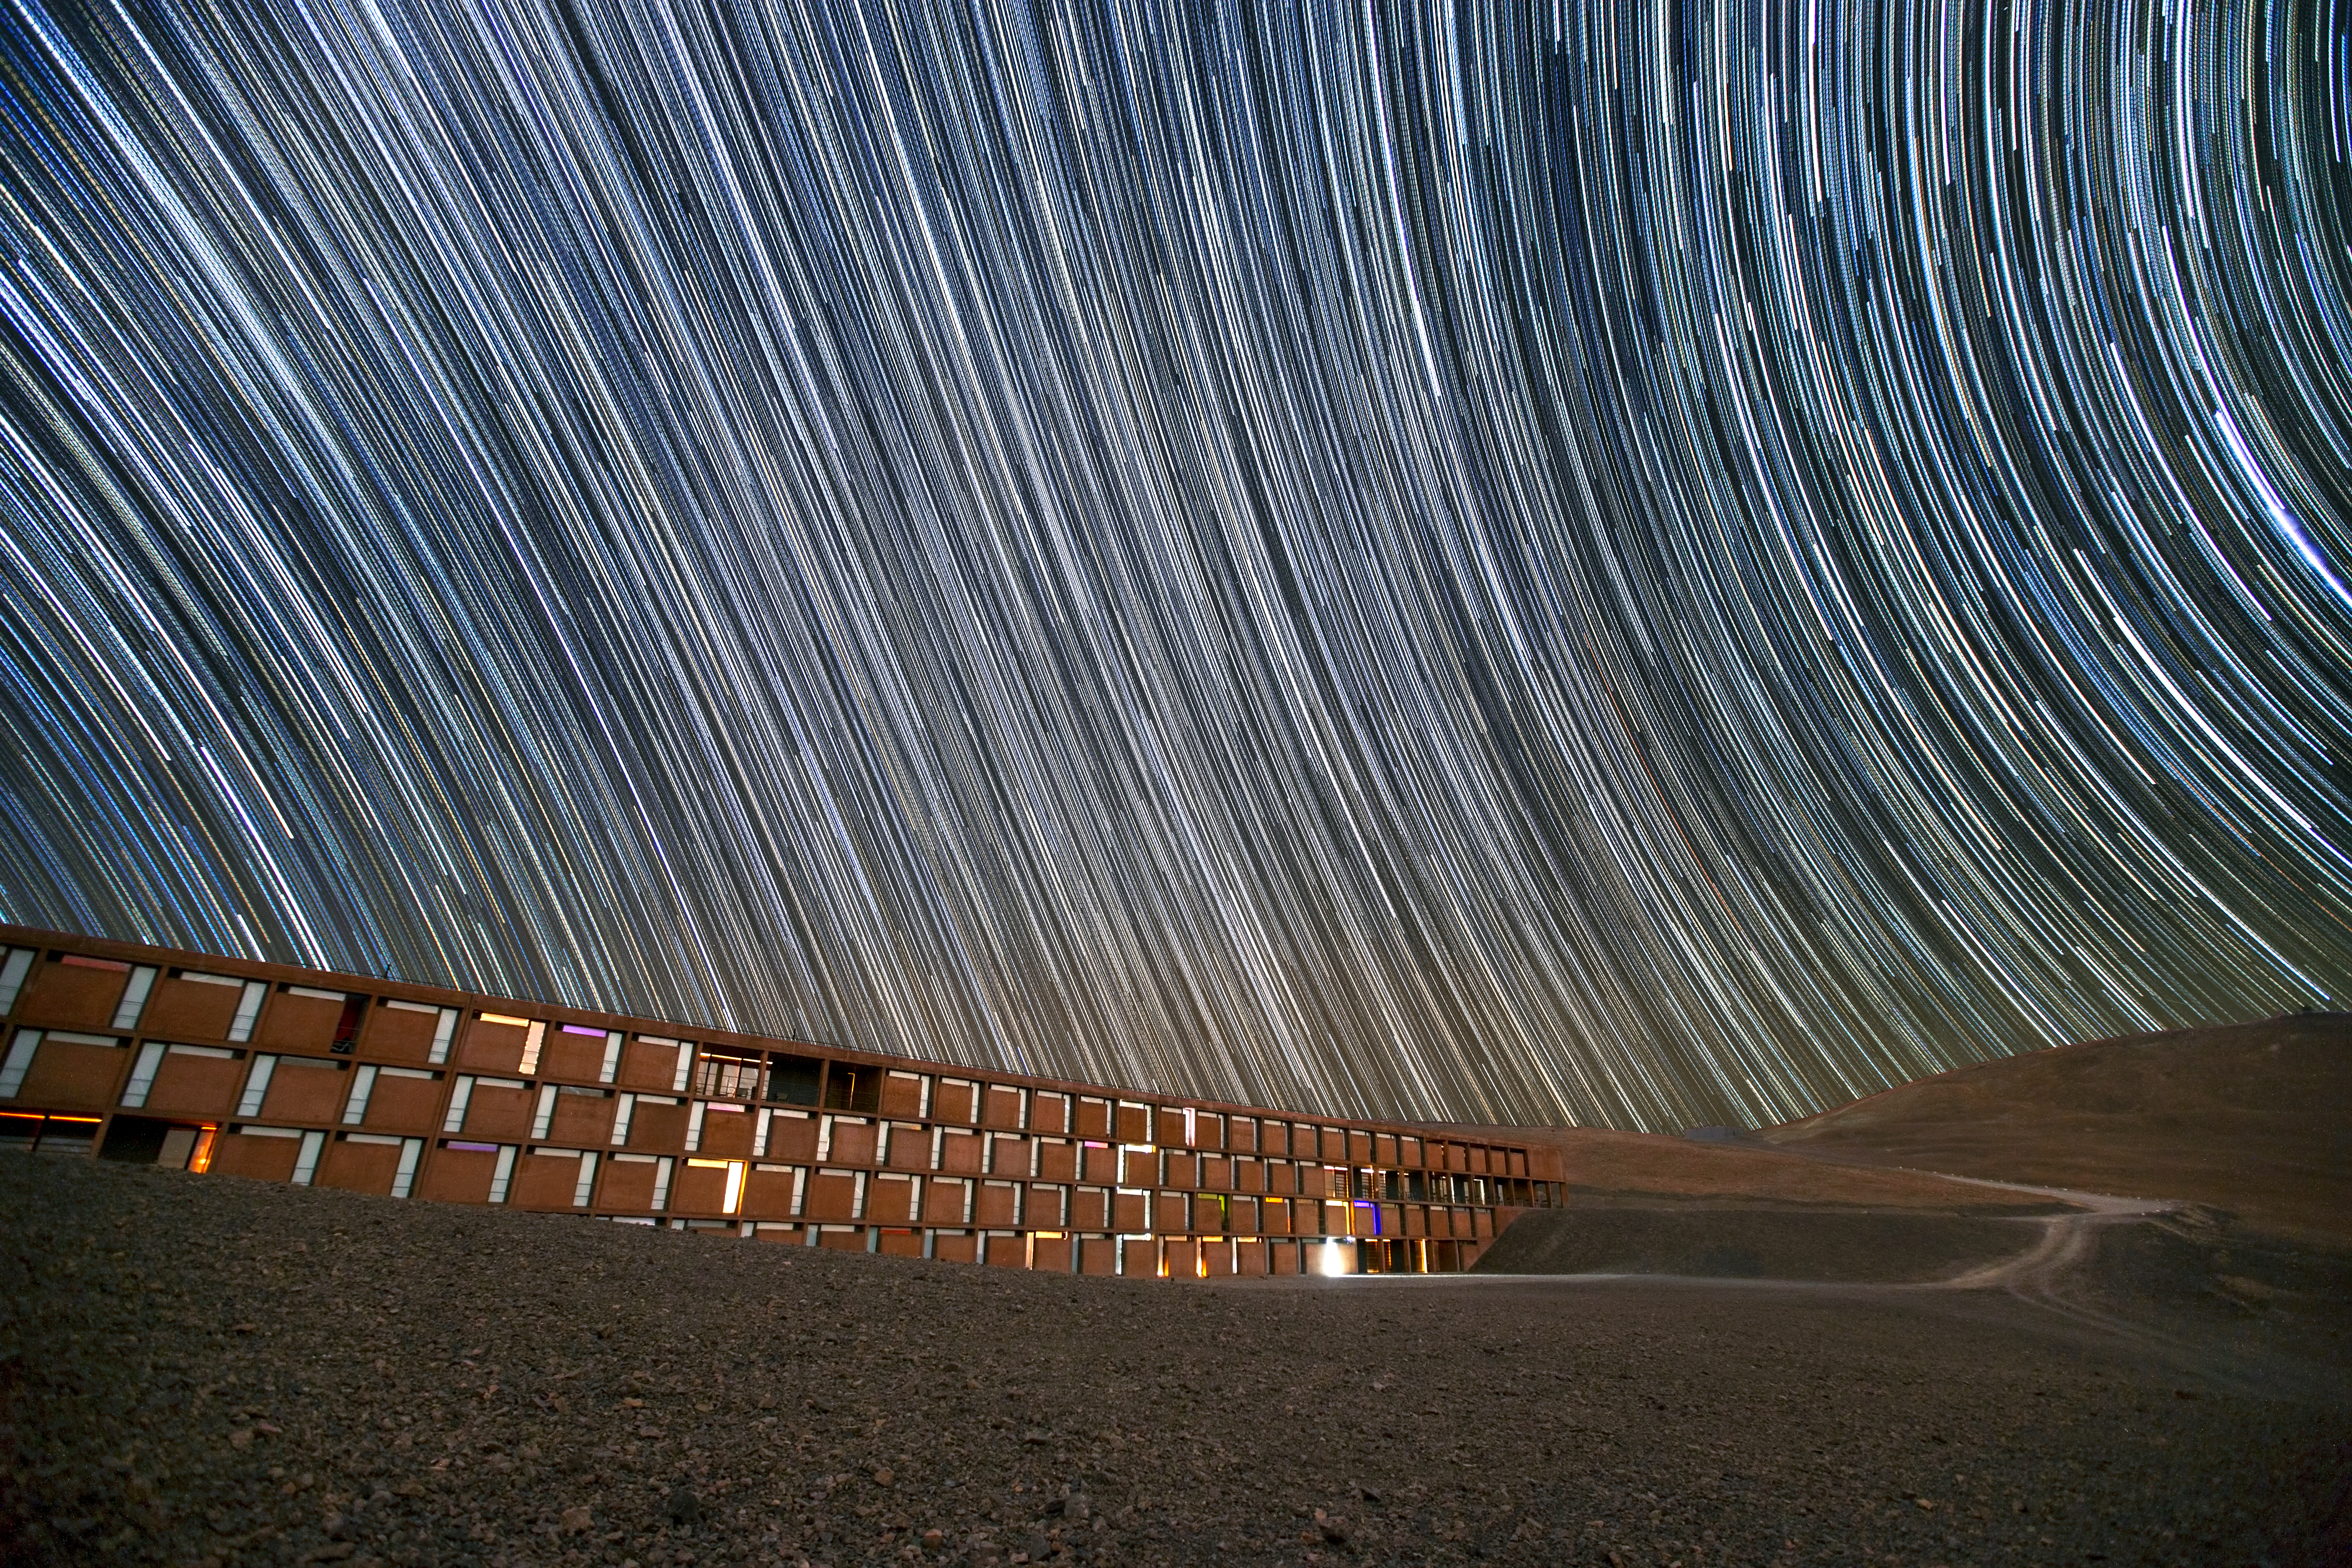

An oasis, or a secret lair?

This image shows a dark Chilean sky filled with spectacular star trails — caused by the Earth's rotation during the camera's long exposure time. Underneath these dramatic streaks lies the Paranal Residencia, an oasis to the staff and visitors to ESO's Very Large Telescope, located high on Cerro Paranal in the Chilean desert.

Construction of the Residencia began in 1998 and was completed by 2002. Since then, it has offered a welcome break from the harsh, dry climate of the desert to the scientists and engineers who work at Paranal Observatory.

The four-storey building has the majority of its structure buried underground. The facility was designed by German architects Auer+Weber to complement the surrounding environment. From certain angles, the combination of hi-tech utilitarian architecture and inconspicuous, almost camouflage-like design is reminiscent of a villain’s secret lair. Perhaps it is no surprise that the Residencia was selected as the setting for the final battle in the 2008 James Bond movie Quantum of Solace.

Flickr user John Colosimo submitted this photograph to the Your ESO Pictures Flickr group. The Flickr group is regularly reviewed and the best photos are selected to be featured in our popular Picture of the Week series, or in our gallery.

Credit: John Colosimo (colosimophotography.com)/ESO